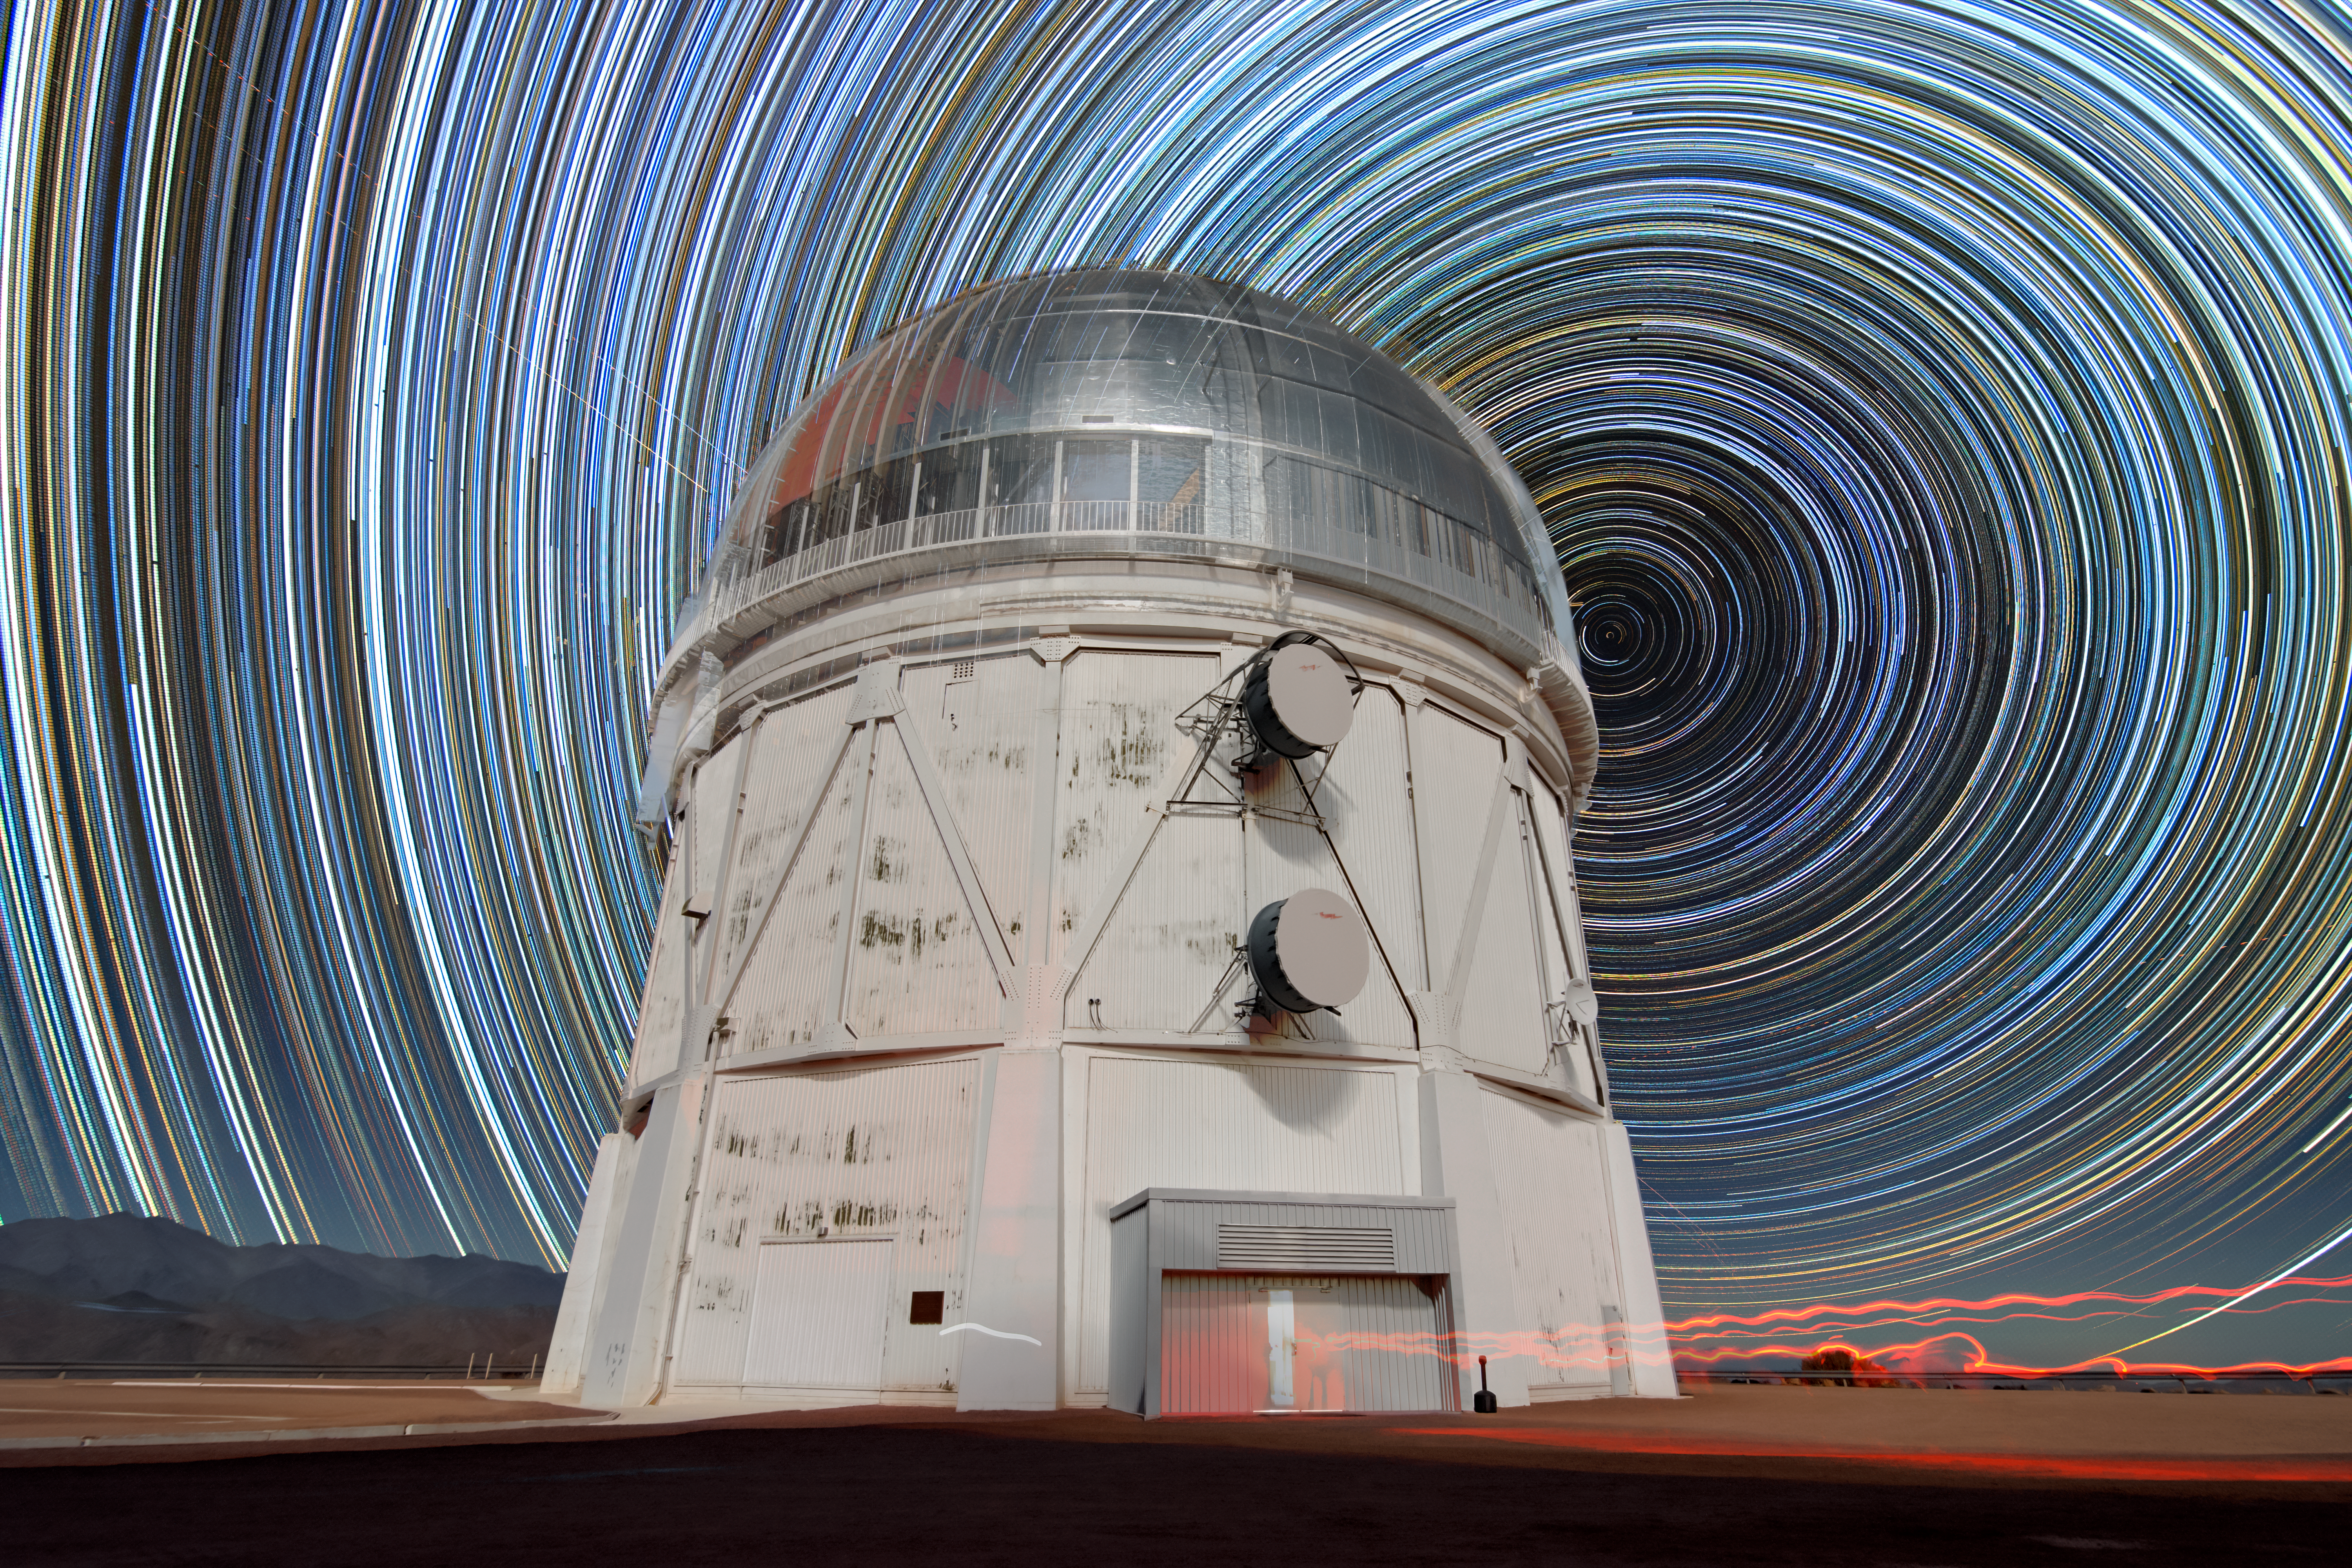

Southern Vortex above Blanco

Stars swirl around the south celestial pole in this timelapse image of the night sky captured at the Víctor M. Blanco 4-meter Telescope. The Blanco Telescope is located on the summit of Cerro Tololo in northern Chile, home to the U.S. National Science Foundation Cerro Tololo Inter-American Observatory (CTIO), a Program of NSF NOIRLab.

Photographers create timelapses like this by combining multiple long-exposure images of the night sky. As Earth rotates throughout the night, the stars appear to circle the north or south celestial poles. The southern hemisphere’s pole star, Sigma Octantis, is located in the middle of the ‘vortex’ in the image. It is fainter than the northern hemisphere’s more recognizable pole star, Polaris. To the upper left of the Blanco telescope, the illuminated pathways of two satellites intersect the star trails.

The red squiggles in the foreground were created by someone walking with a red flashlight. Red lights are commonly used around observatories to preserve night vision because dark-adapted human eyes are less sensitive to red wavelengths of light.

Credit: CTIO/NOIRLab/NSF/AURA/D. Munizaga